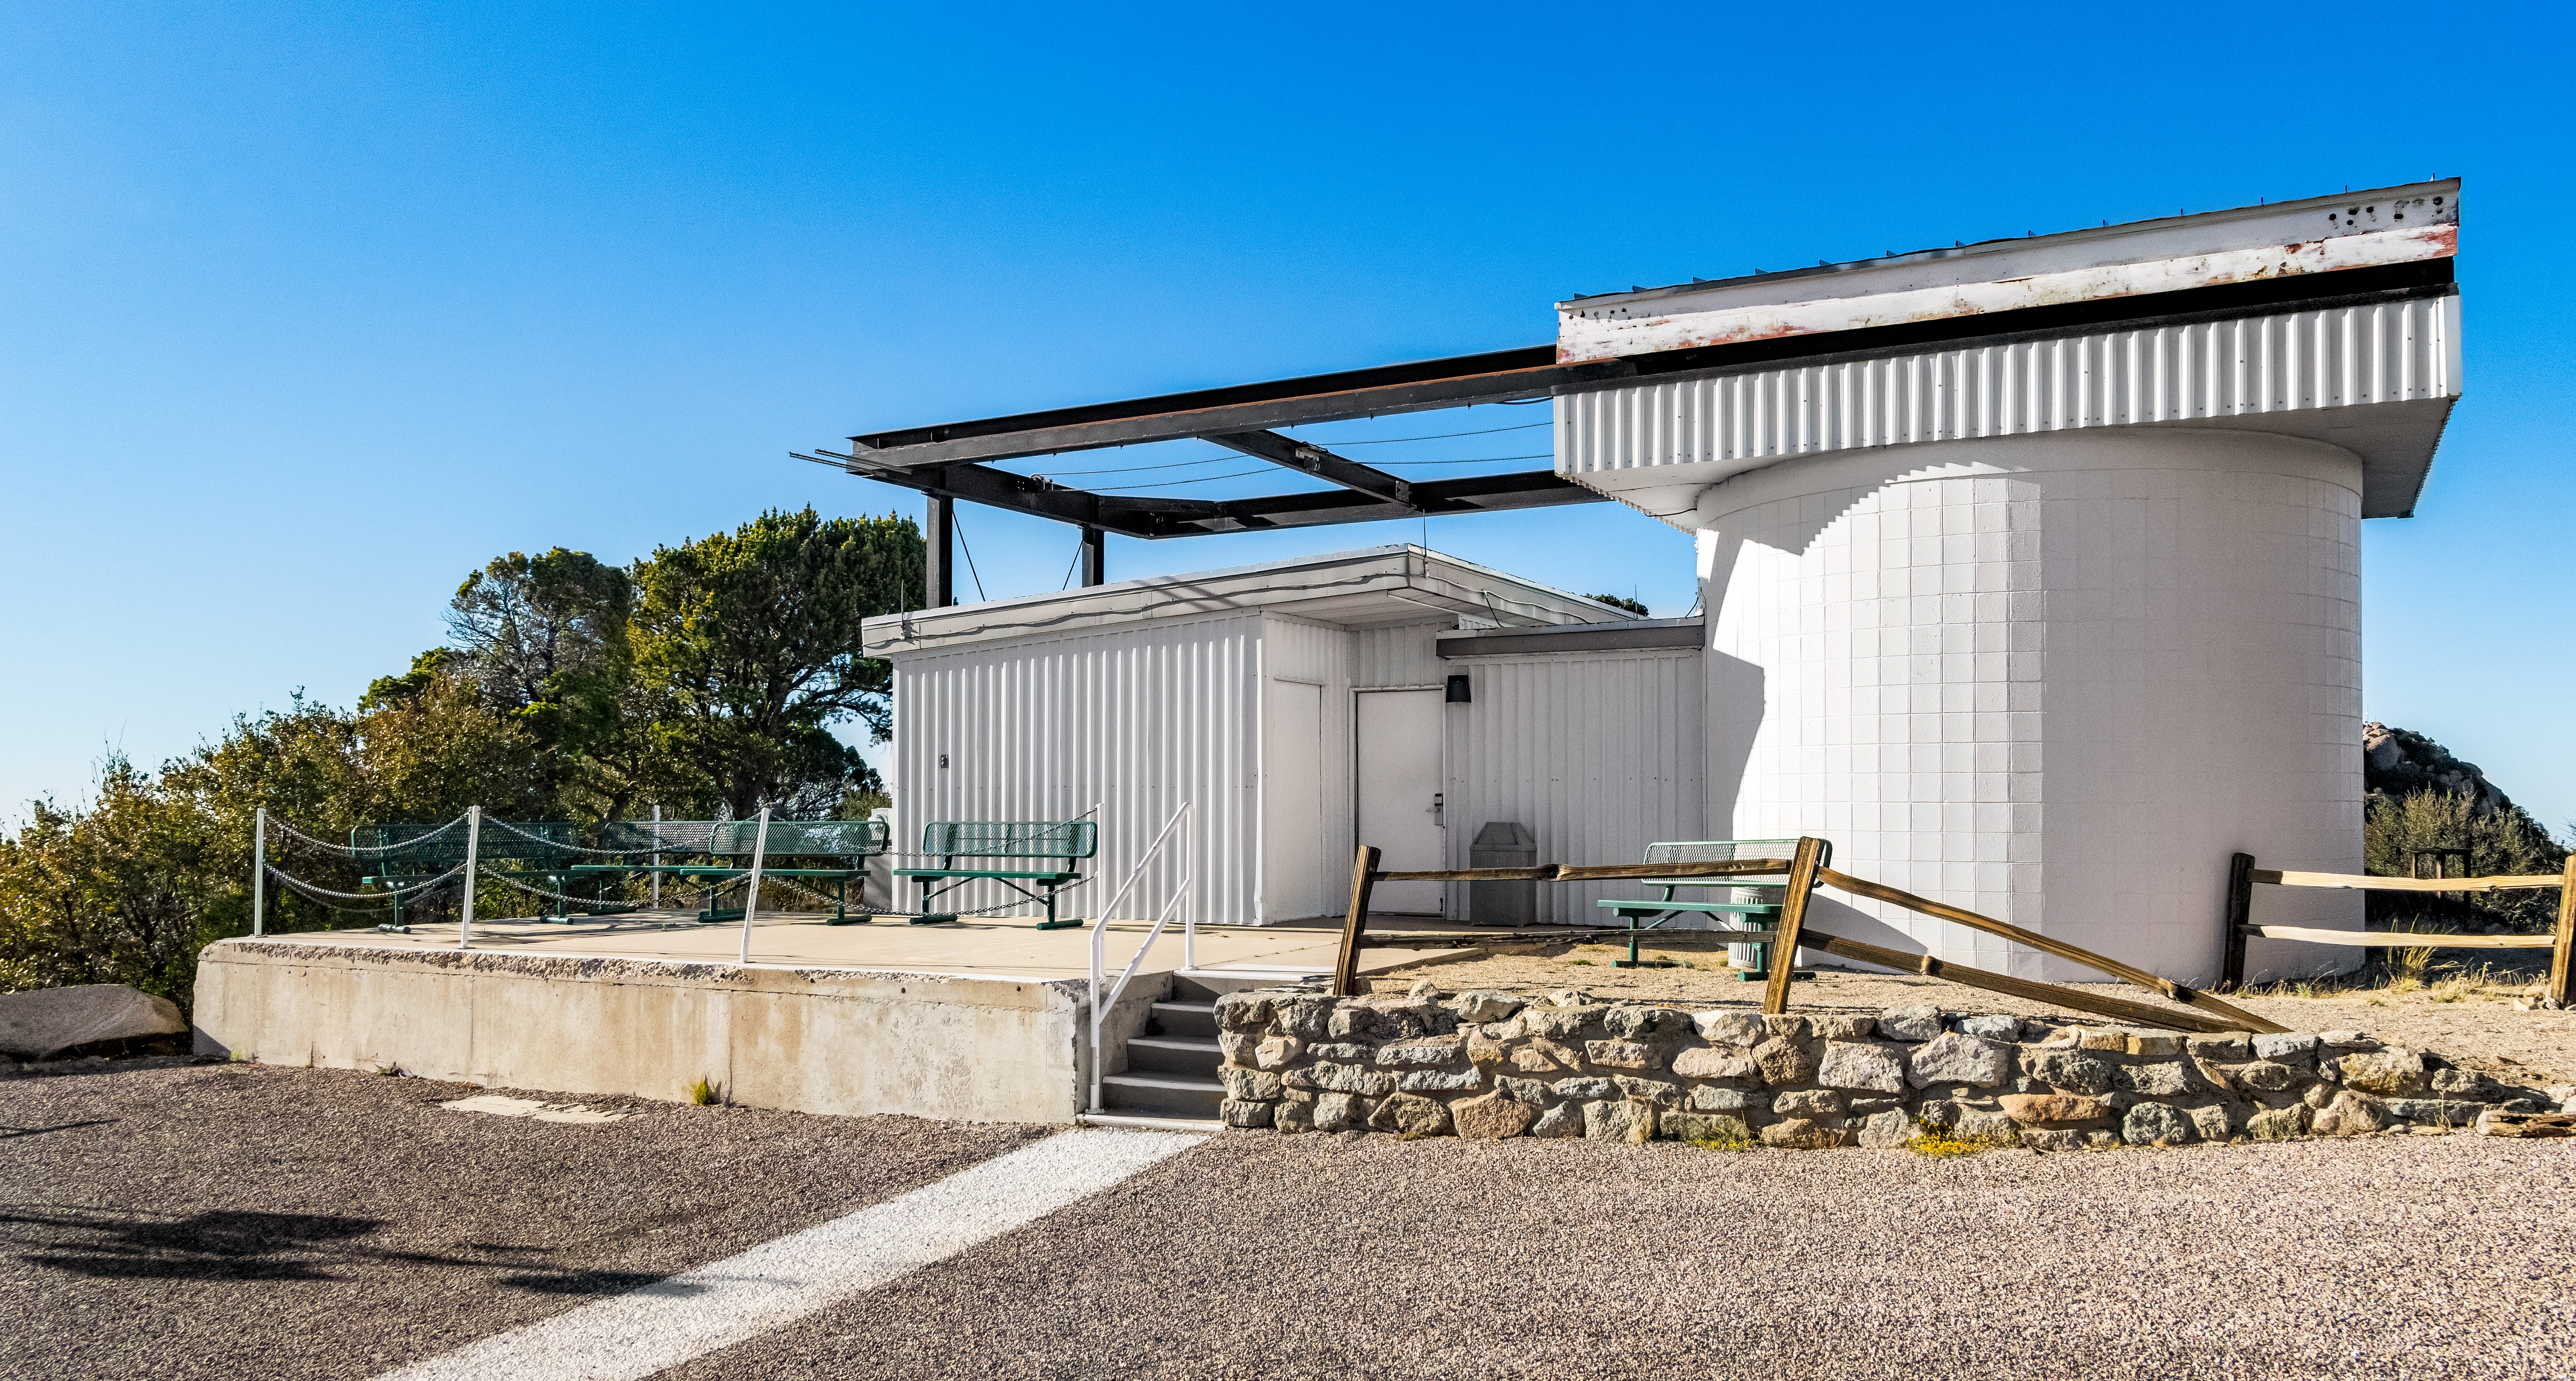

Kitt Peak Visitor Center Roll Off Roof Observatory

The Kitt Peak Visitor Center Roll Off Roof Observatory, located at Kitt Peak National Observatory (KPNO), a Program of NSF NOIRLab.

Credit: KPNO/NOIRLab/NSF/AURA/T. Matsopoulos